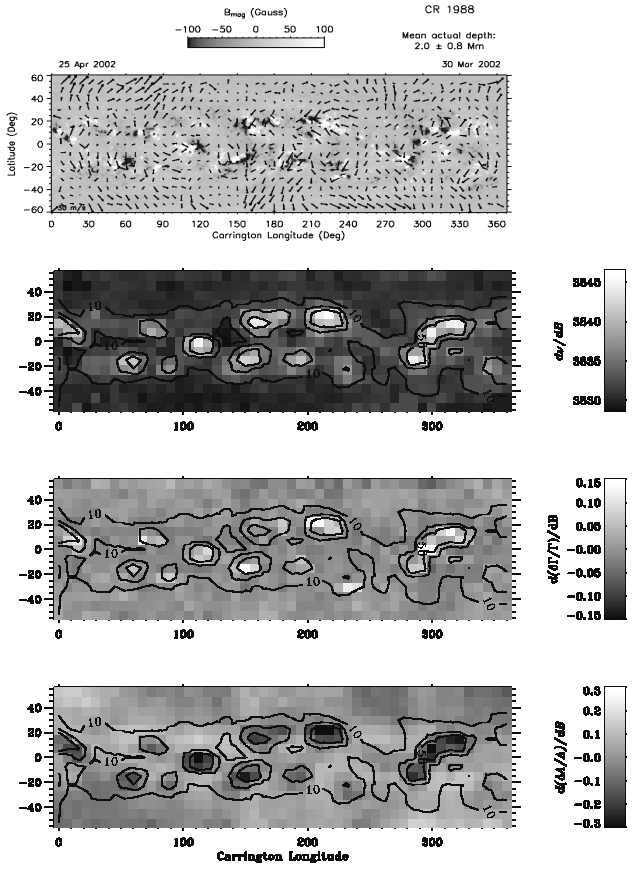

Four types of synoptic map of solar properties

Four types of spatially resolved synoptic maps of solar properties inferred from GONG+ data obtained in April 2002. From the top, the first frame shows the horizontal velocity field at a depth of 2 megameters, superimposed on a grayscale image of the surface magnetic field. The bottom three frames show grayscale images of shifts in the oscillation frequency, line width, and amplitude with the surface magnetic field superimposed as contours. These images show that the surface active regions produce several effects: they block flows, increase the oscillation frequencies, increase the line widths, and decrease the amplitudes. These effects suggest that the surface magnetic field substantially alters the physical conditions of the region immediately below the photosphere where the oscillations are reflected back down into the interior.
The Global Oscillation Network Group (GONG) studies the oscillations of the Sun.

Credit: NSO/AURA/NSF